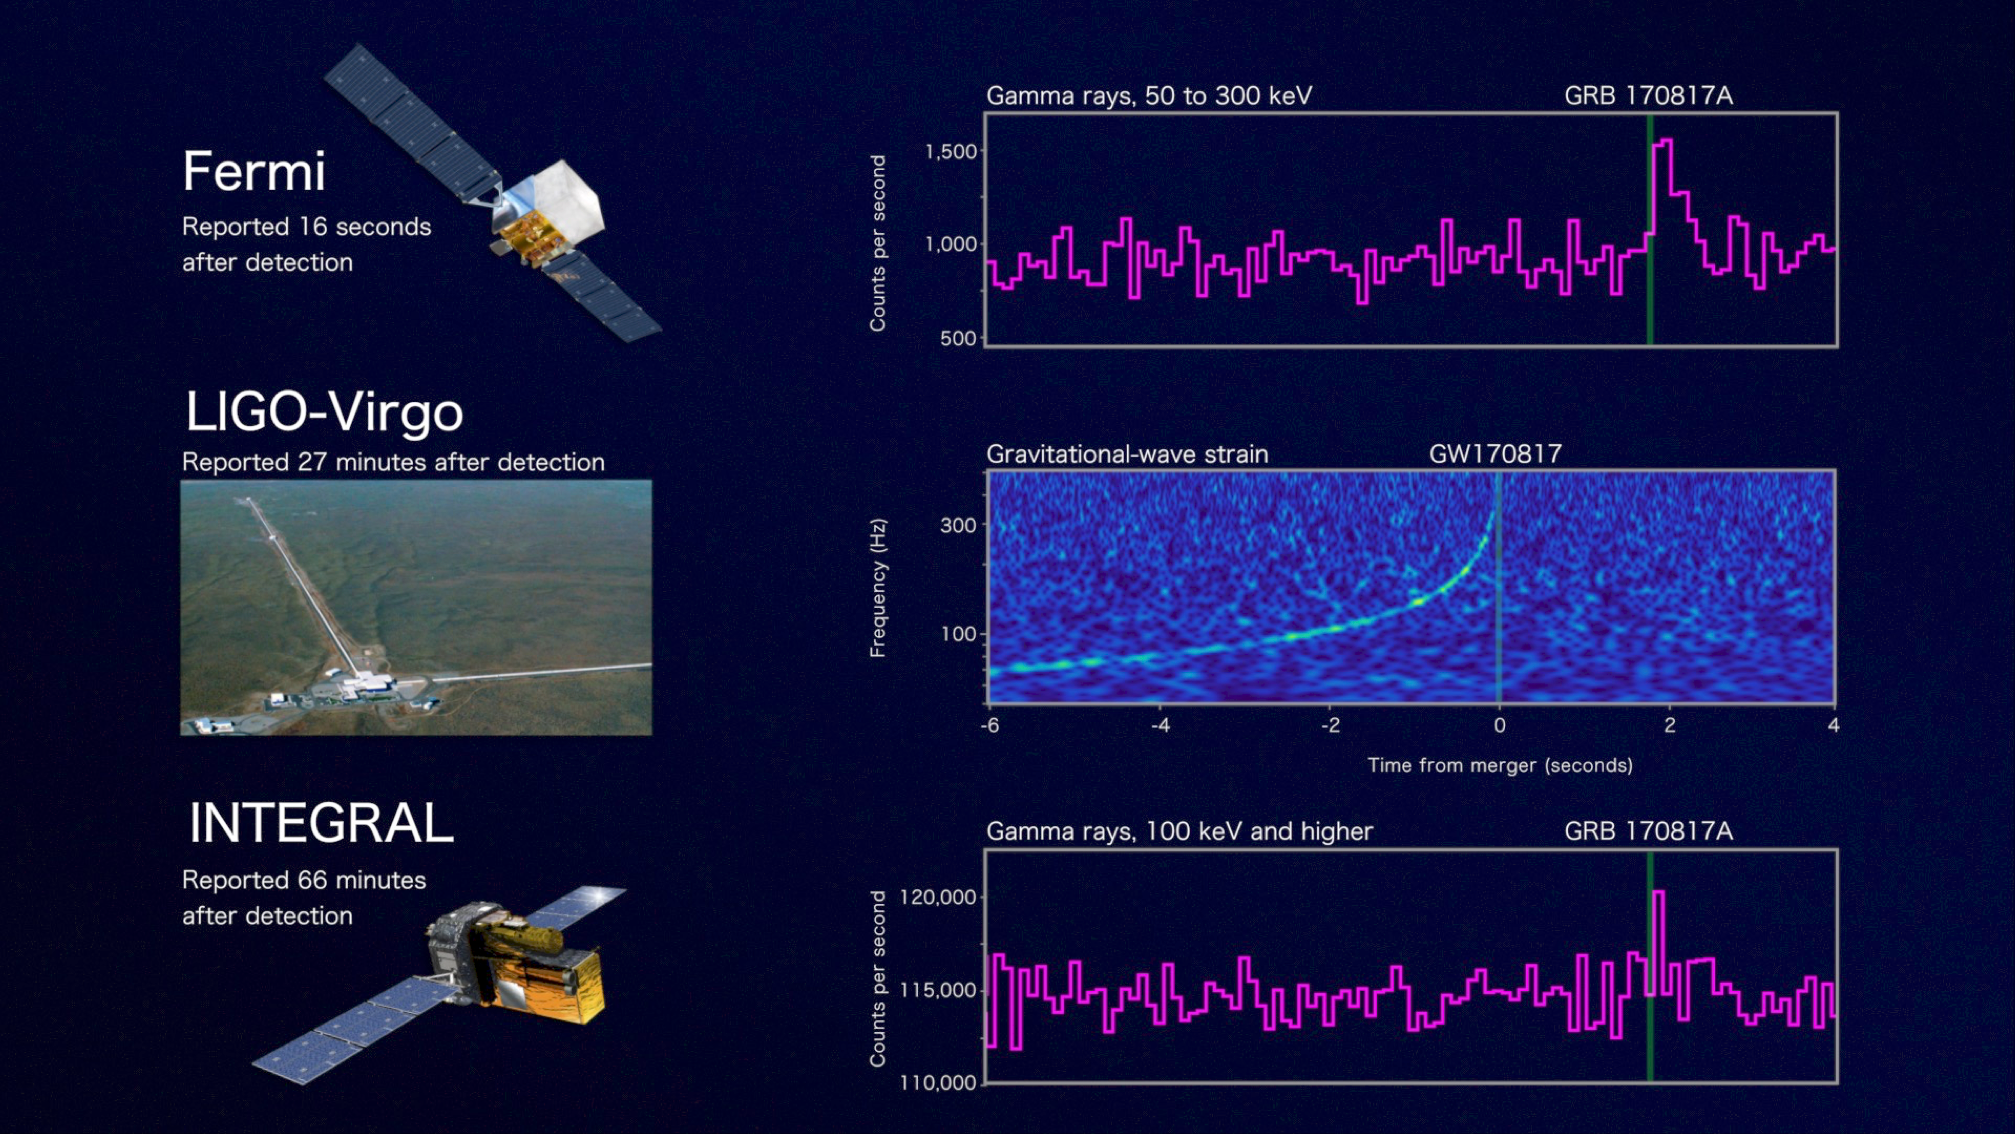

Fermi LVC INTEGRAL

The detection of the first Electromagnetic signal from a NS-NS inspiral system revealed as GW170817 by the Gravitational Wave interferometers the 17 August 2017.

Credit: LIGO-VIRGO Collaboration; Goldstein et al., 2017 (Fermi GBM); Abbot et al., 2017 (LVC); Savchenko et al., 2017 (INTEGRAL)